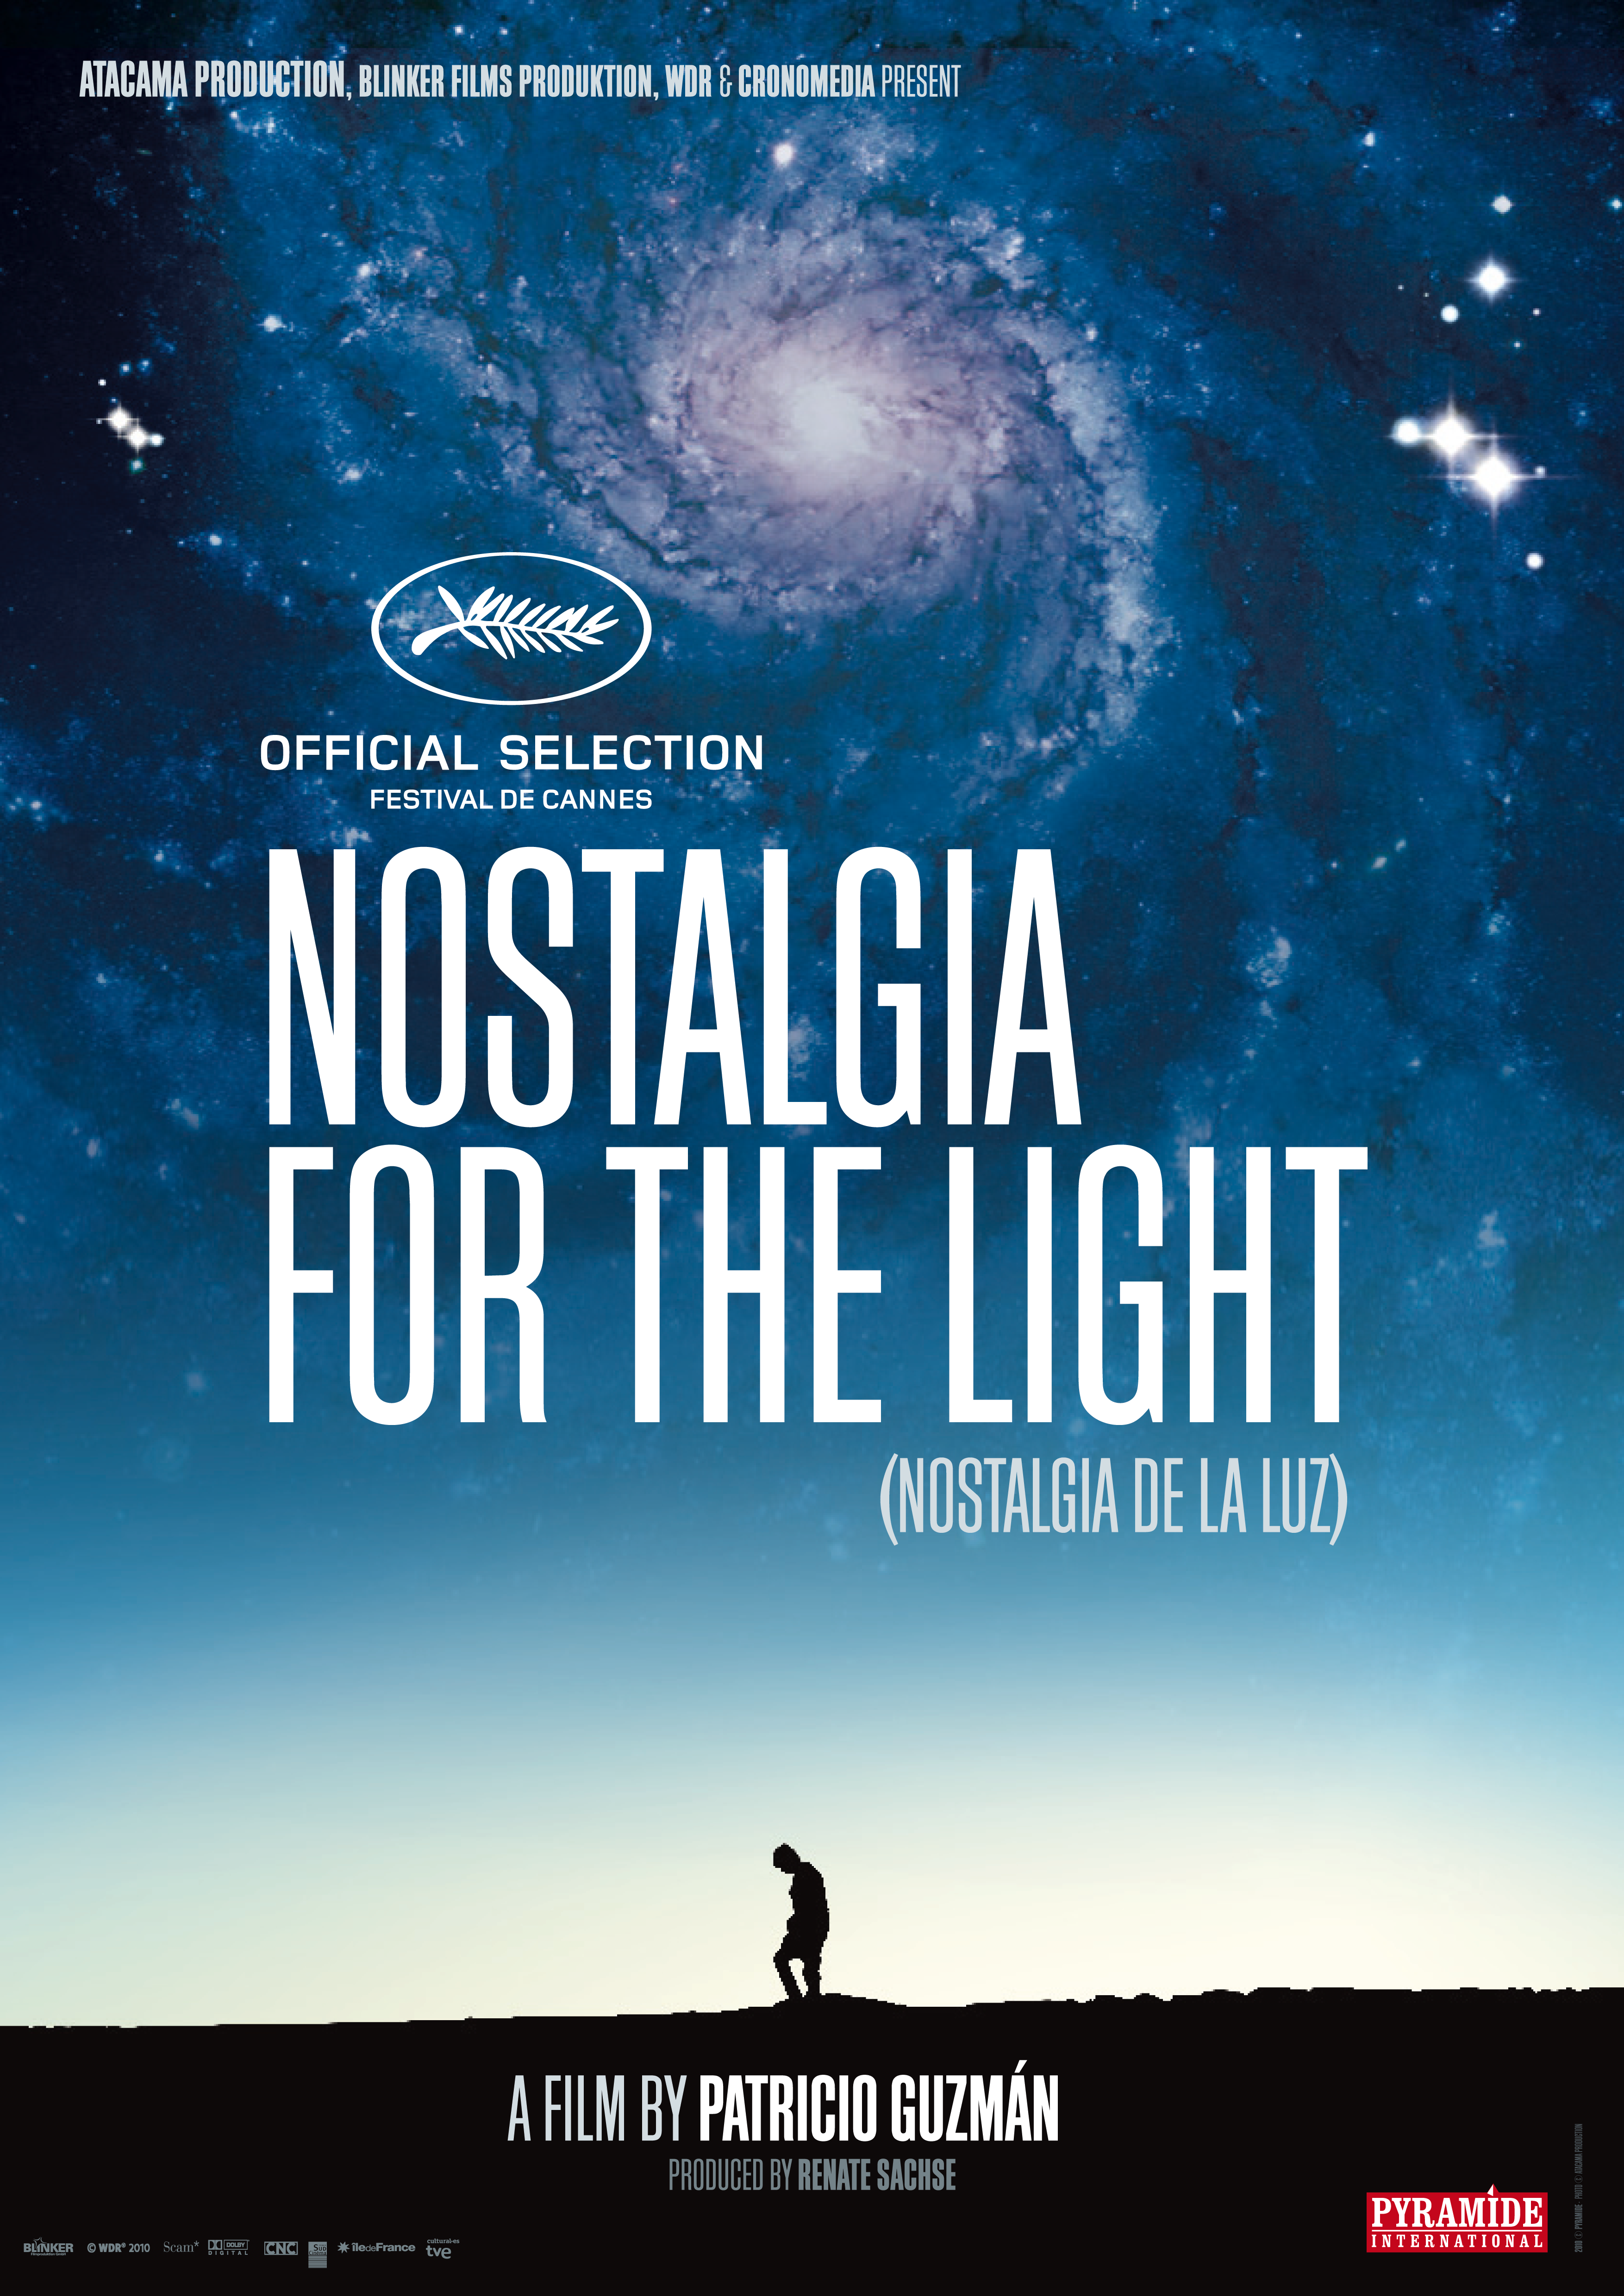

Nostalgia for the Light

Credit: ESO